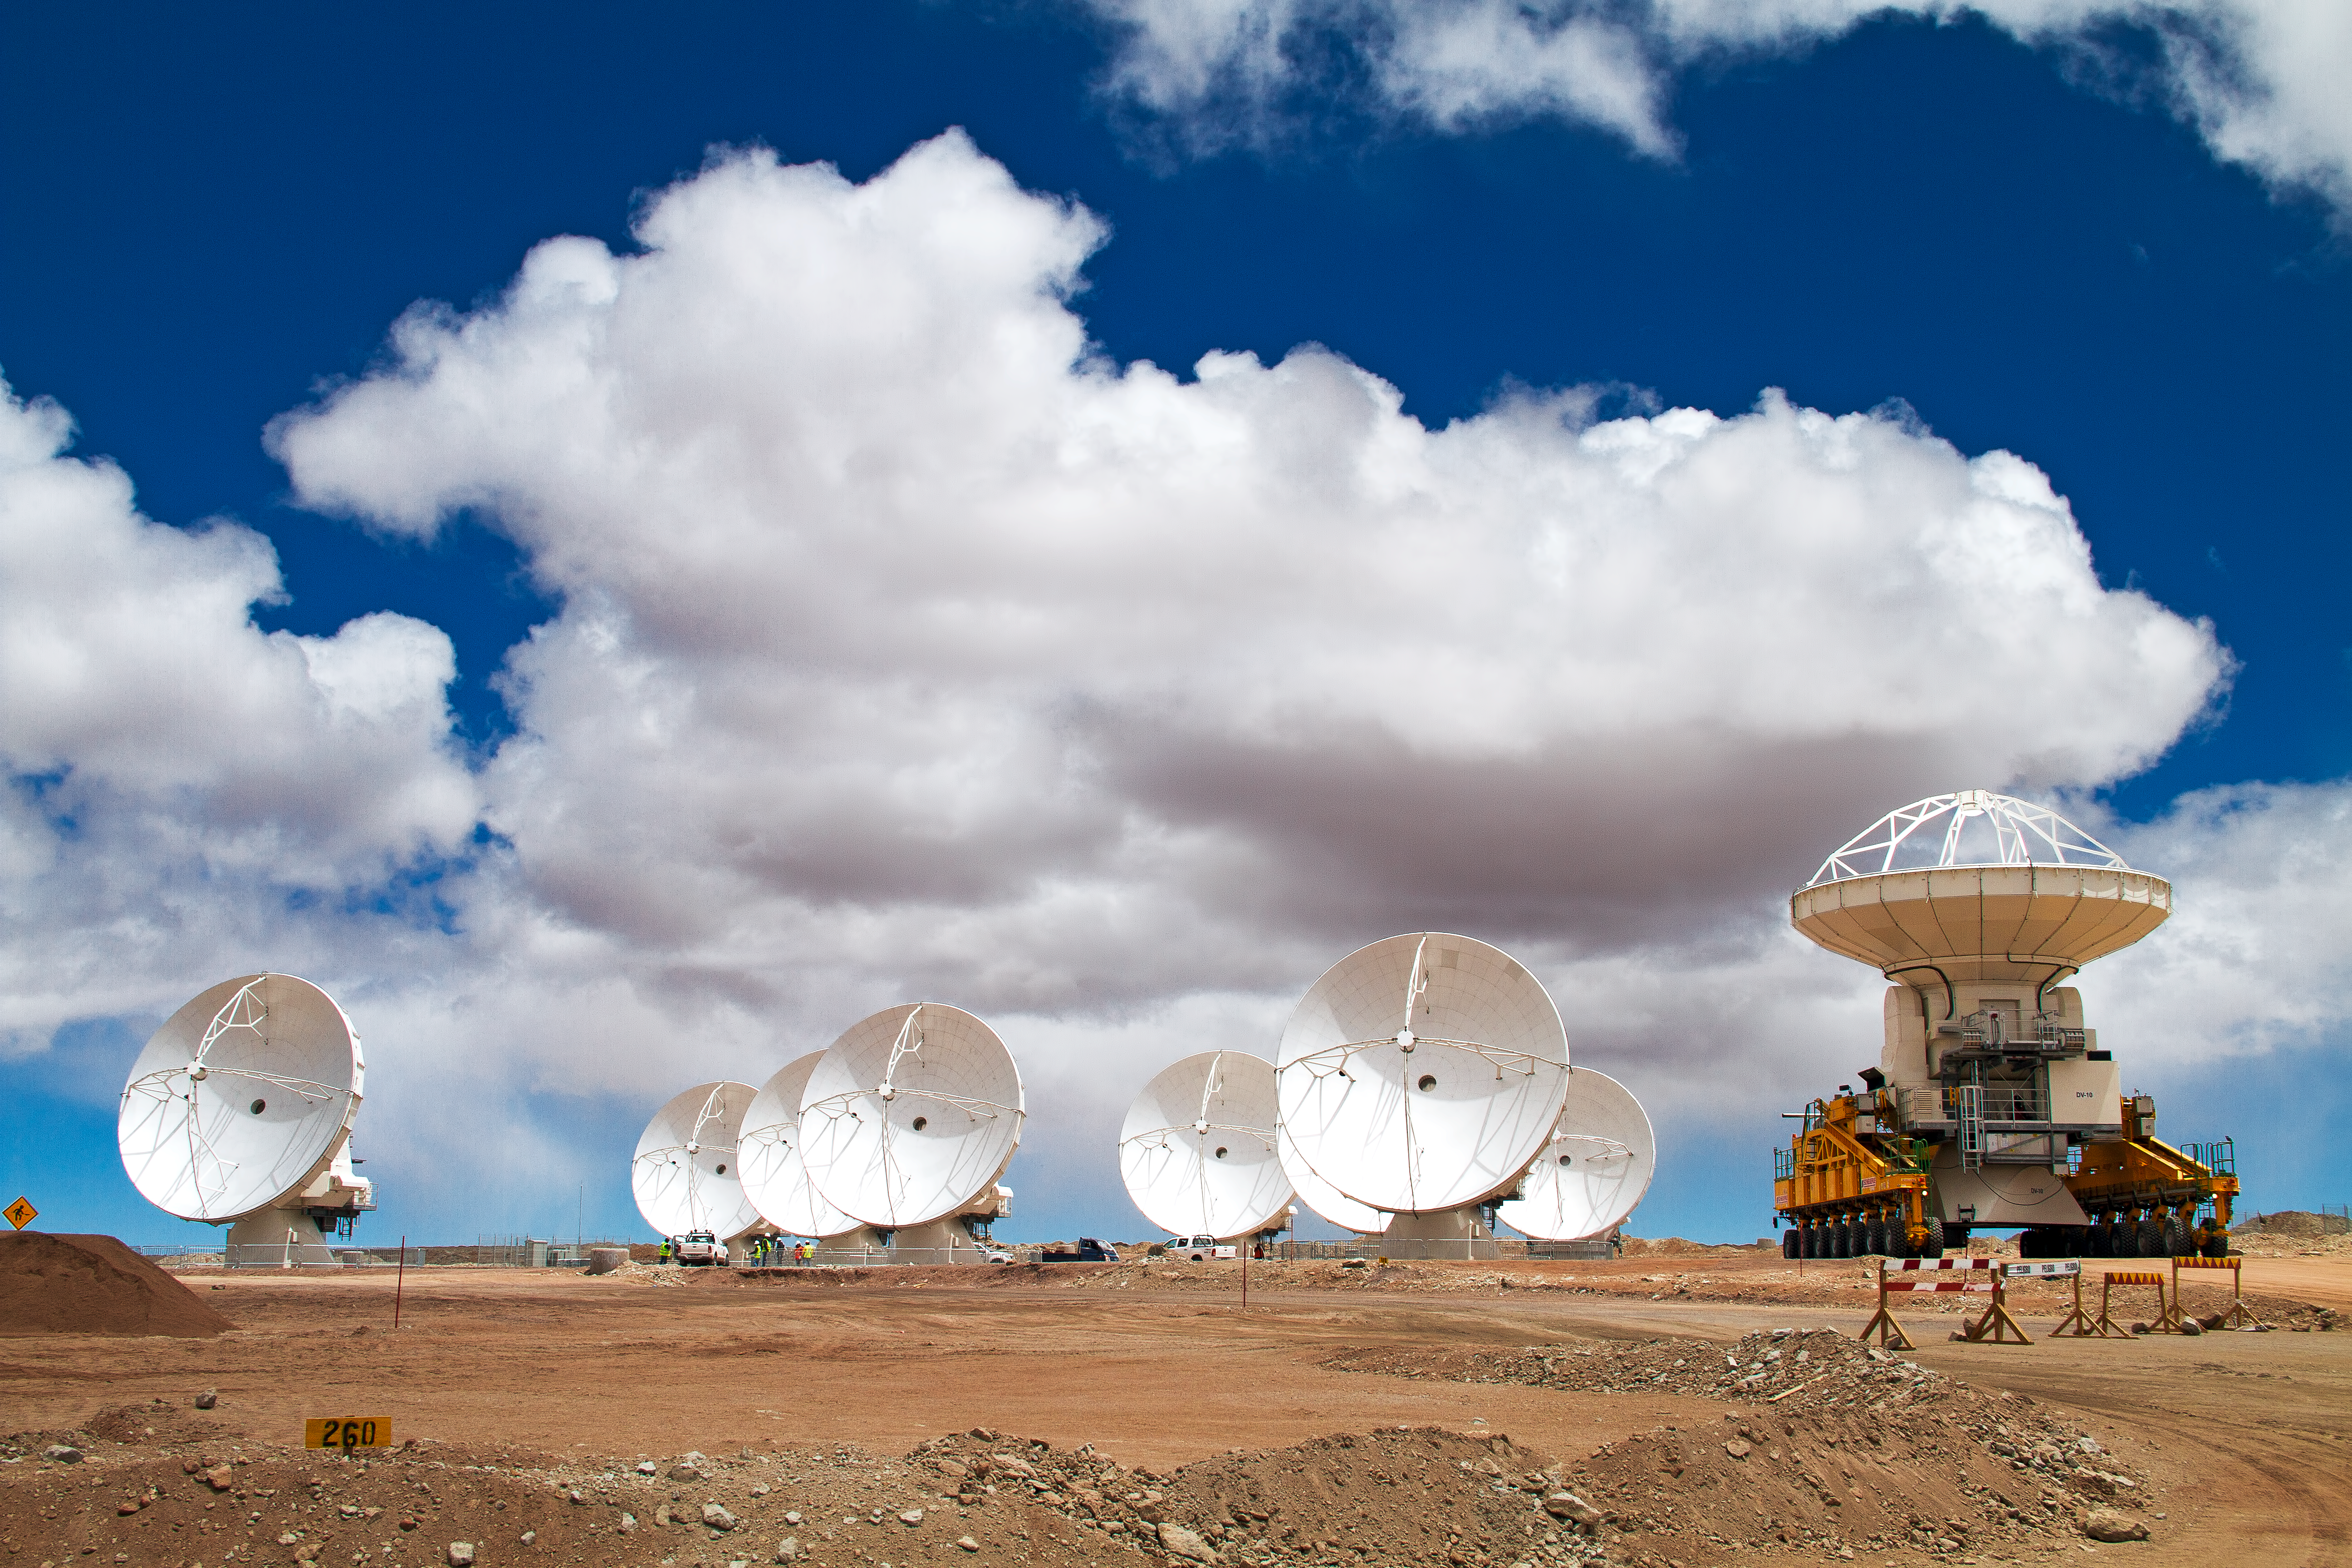

Another ALMA antenna takes its place at Chajnantor

The tenth ALMA antenna arrives at the 5000-metre Chajnantor plateau in March 2011, carried on an ALMA transporter vehicle, joining eight others in the central cluster. Another antenna is not shown here, as it is placed about 600 metres away, allowing the astronomers and engineers to test the system’s performance with a longer baseline — the separation between a pair of antennas. When ALMA construction is completed in 2013, there will be a total of 66 antennas in the array.

Credit: ALMA (ESO/NAOJ/NRAO), J. Guarda (ALMA)